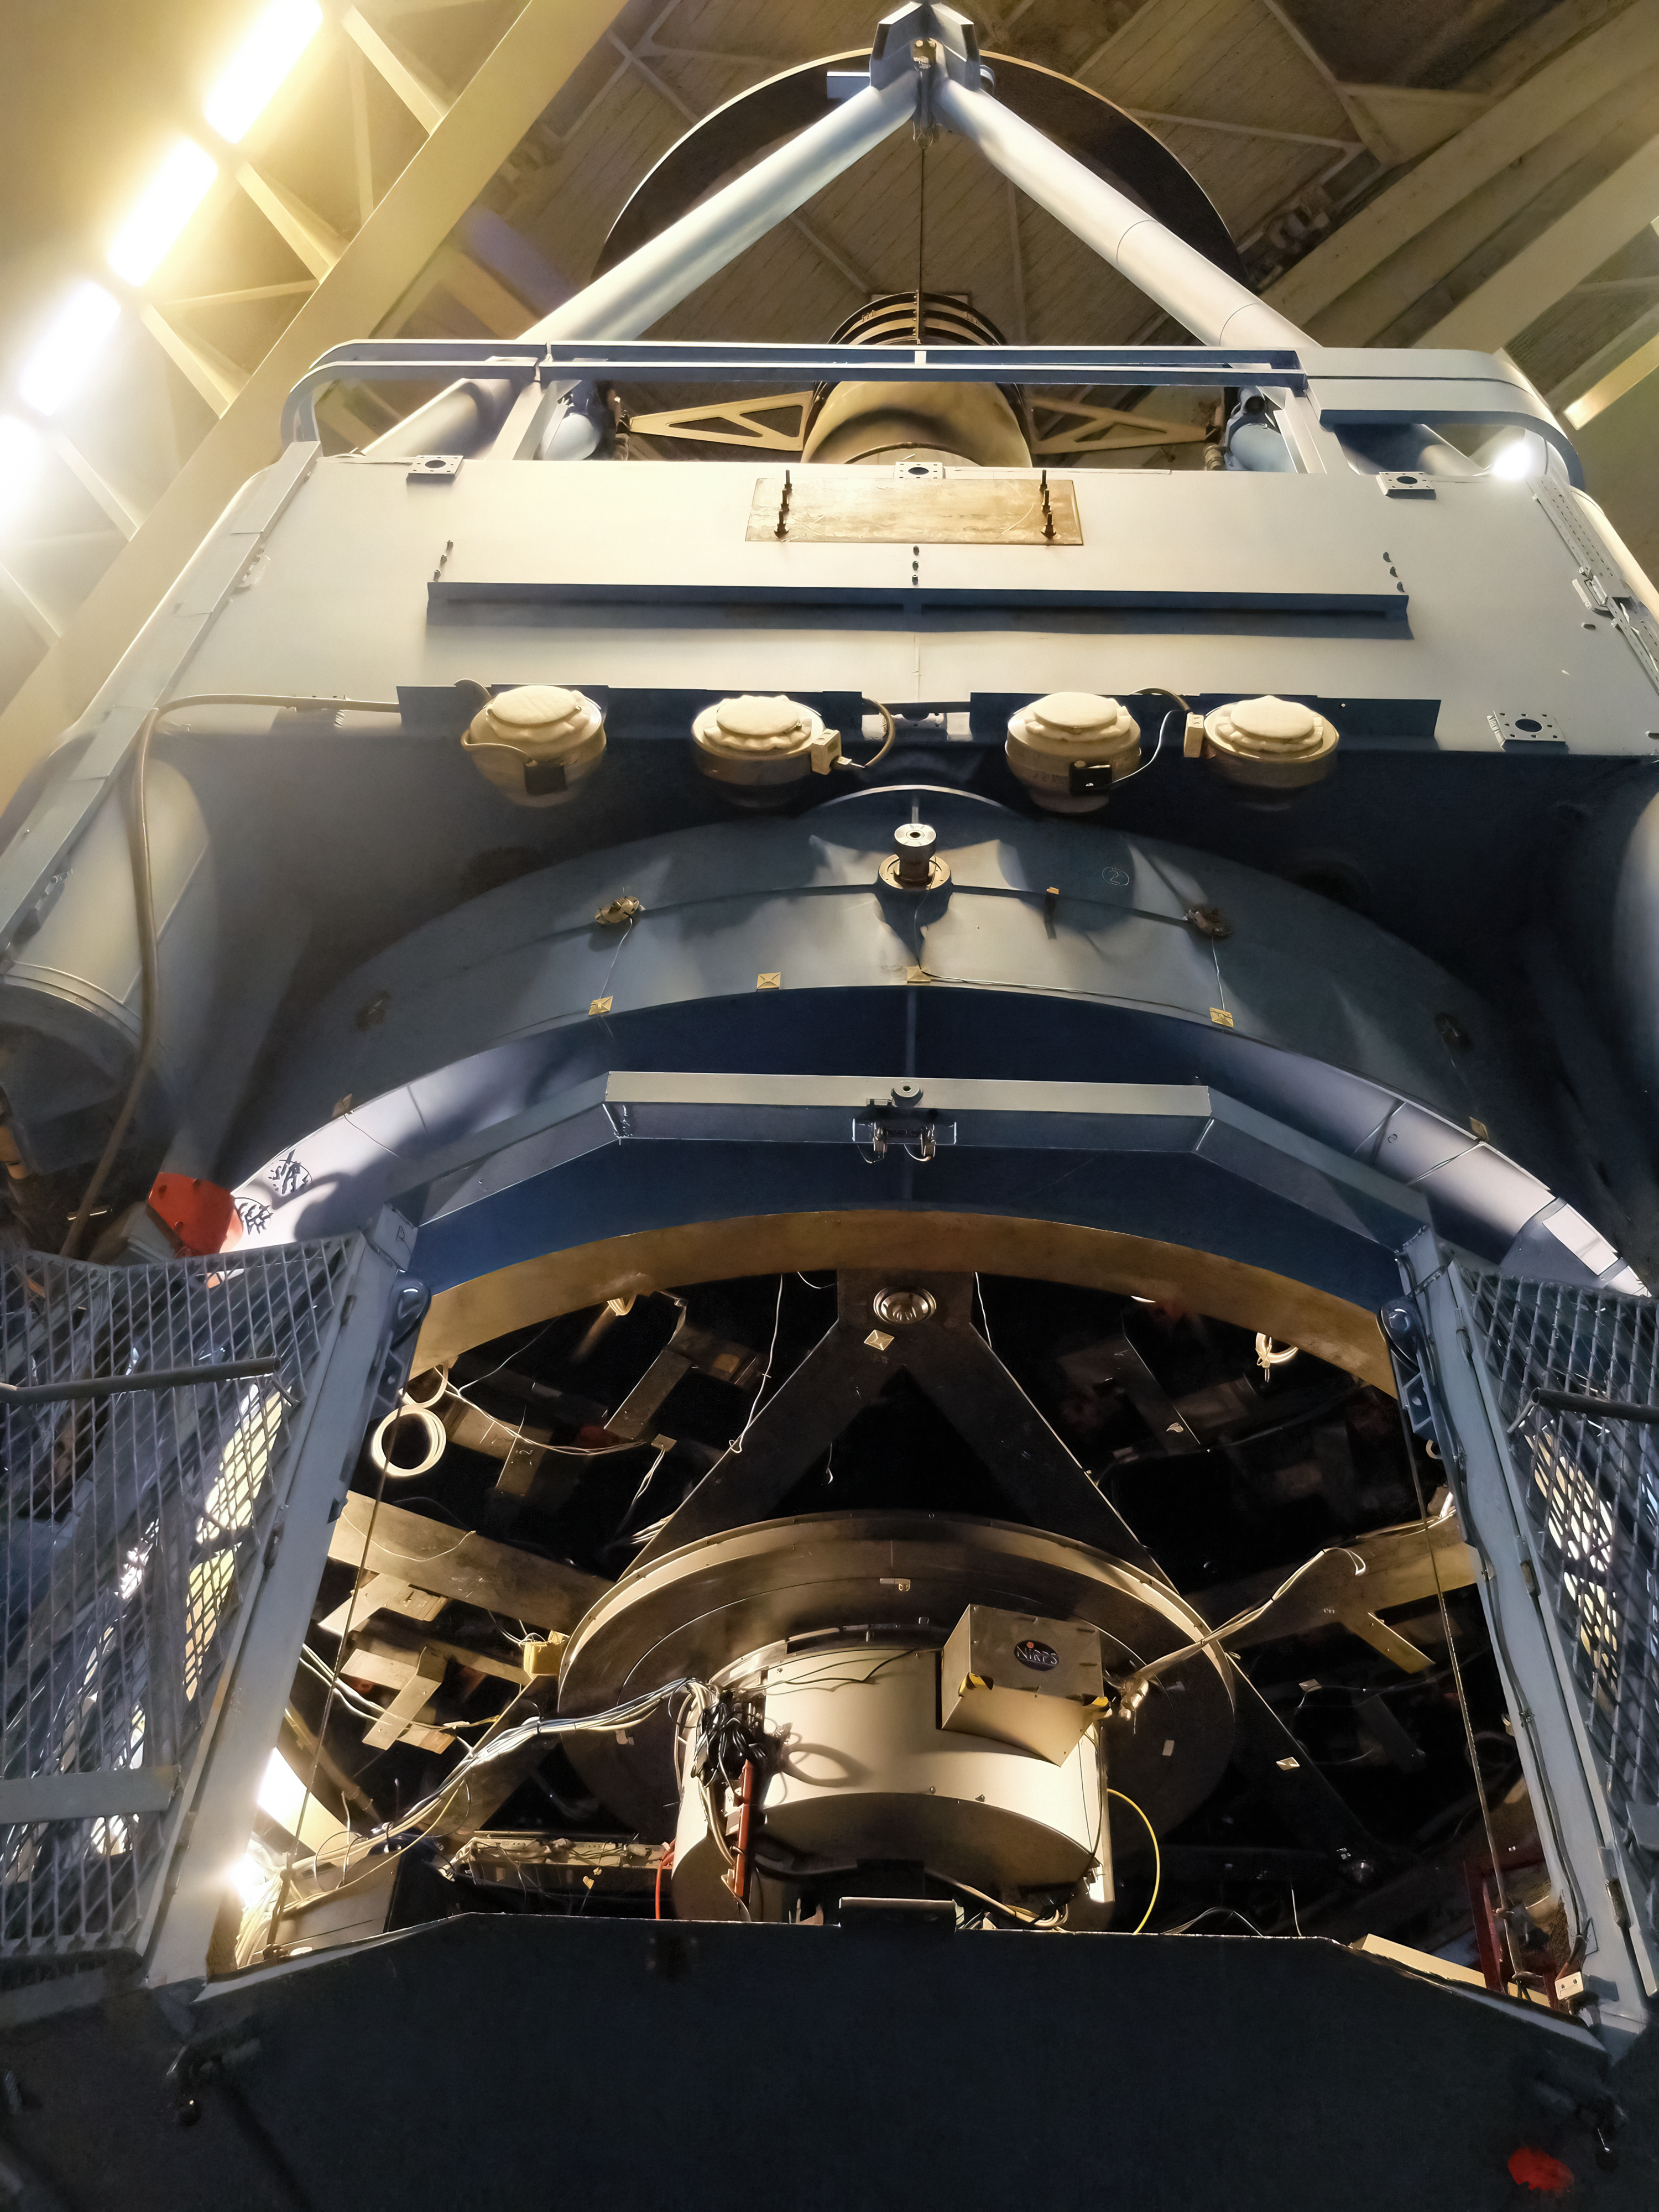

A new planet hunter on ESO's 3.6-metre telescope

The Near Infrared Planet Searcher (NIRPS) instrument, together with its adaptive optics system, sits just under the primary mirror of ESO's 3.6-metre telescope. The instrument's highly advanced optics system makes it possible to inject the light gathered by the telescope into an optical fiber, which is as narrow as 29 microns in diameter, smaller than a human hair. This system is key for cancelling out the twinkling of the stars by correcting for turbulence in Earth's atmosphere. NIRPS had its first light at ESO's 3.6-metre telescope in mid-2022.

Credit: F. Bouchy (Observatoire de Genève)/NIRPS consortium/ESO